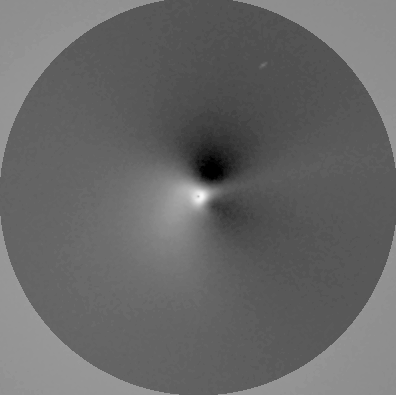

The near-nucleus environment in comet Hyakutake

This photo is a reproduction of a 5-second R-filtre CCD exposure obtained by Chris Lidman (ESO) and Olivier Le Fevre (Observatoire de Meudon, France) on UT March 15.3, 1996, with the EMMI Multimode Instrument on the ESO 3.5-m New Technology Telescope (NTT). It has been image-processed by Stefano Benetti at ESO-Santiago and Olivier Hainaut at the ESO HQ in Garching. This image displays the asymmetric components of the coma structure near the cometary nucleus. It shows a major dust jet emerging from the nucleus at 1 arcsec distance (250 km projected) in the North-East quadrant and turning counterclockwise a few arcsec (about 1000 km projected) further out. This is the first image to show evidence of such a well delimited jet this close to the nucleus.

Credit: ESO